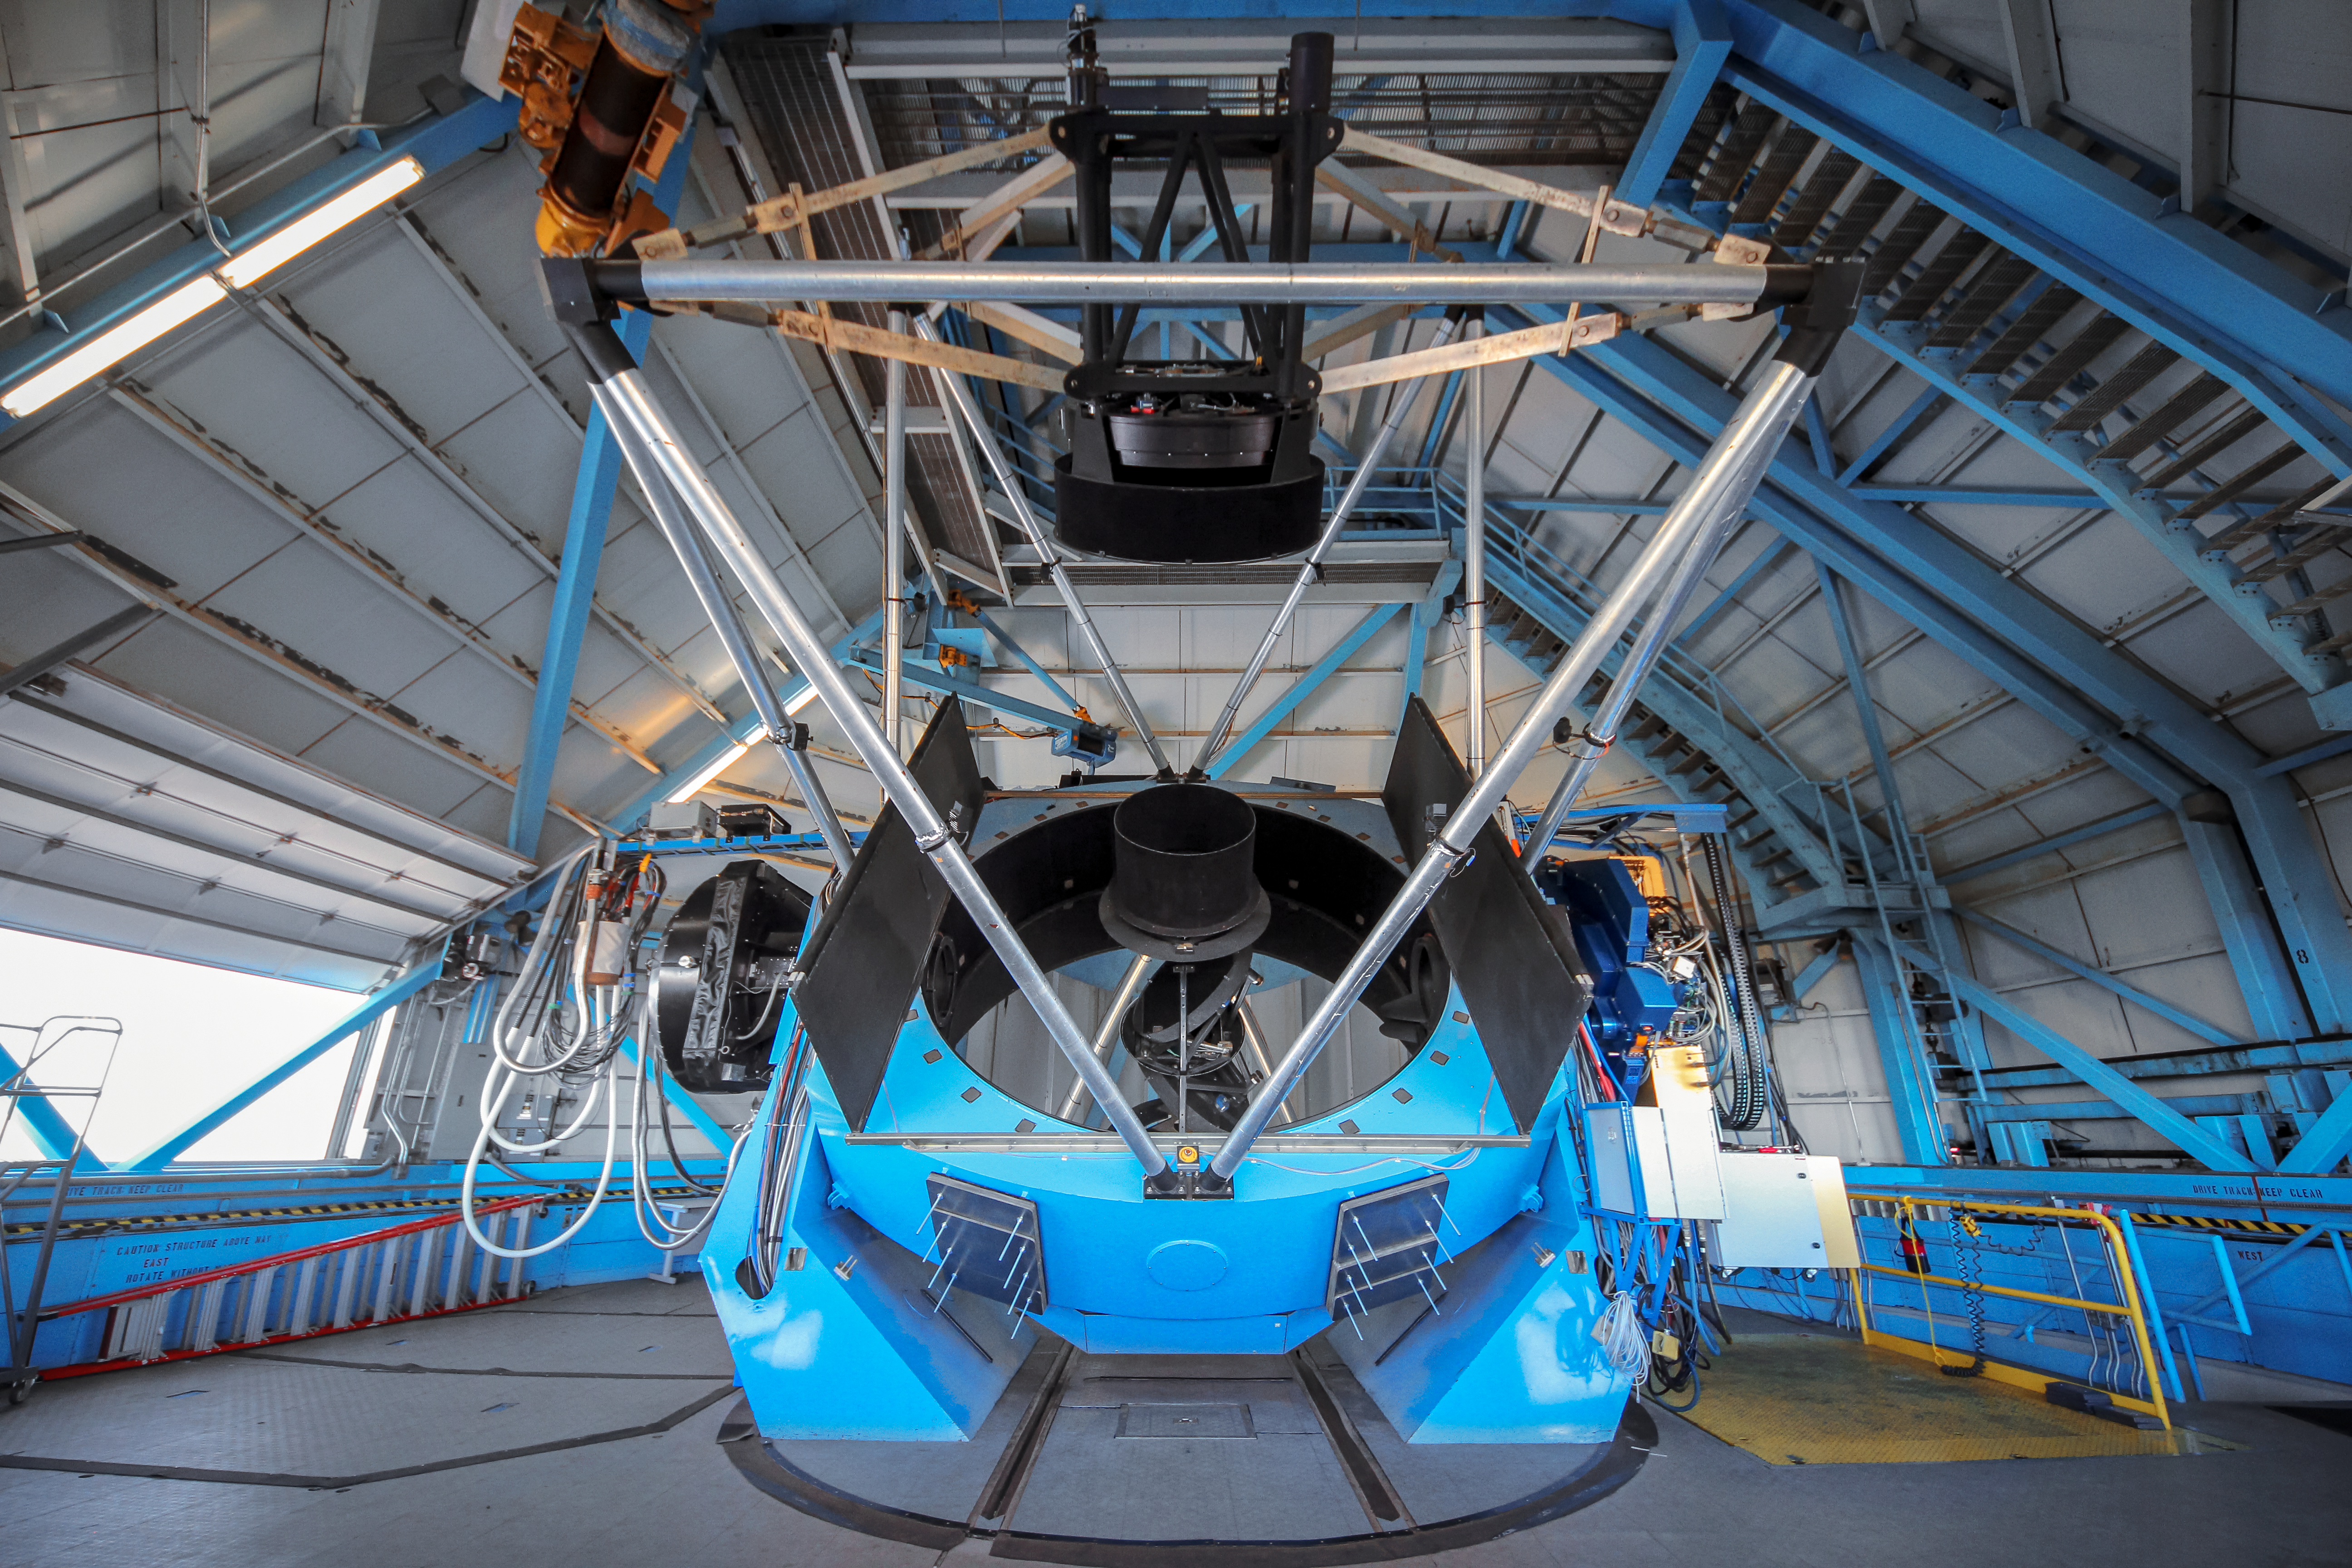

WIYN telescope

A view of the WIYN telescope showing the primary mirror and telescopes structure.

Credit: NOIRLab/NSF/KPNO/NSF/AURA